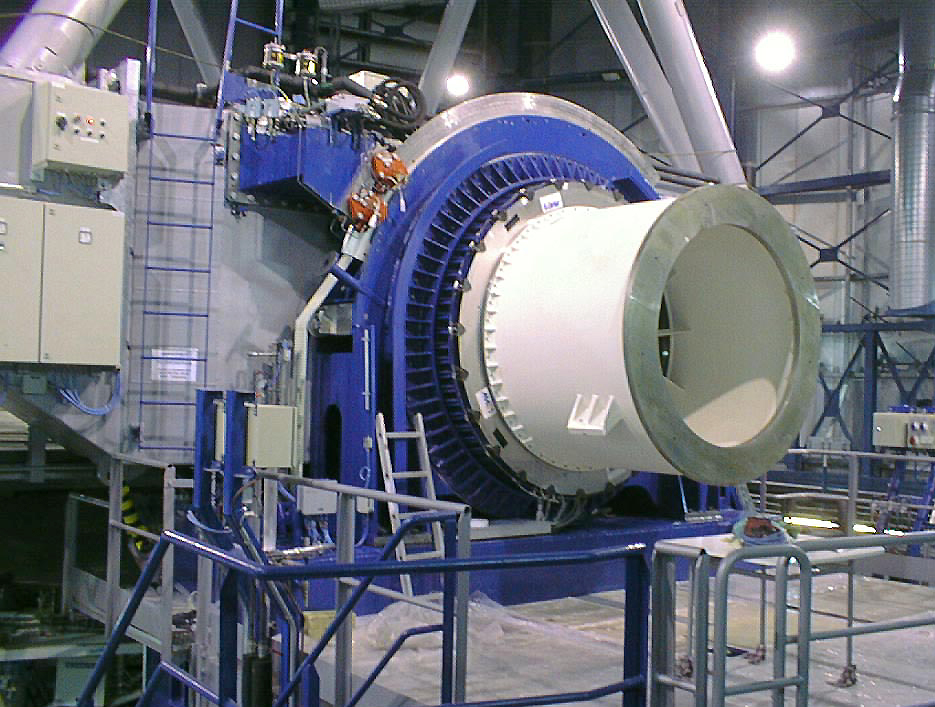

Installation of the Nasmyth Adapter-Rotator

The Adapter/Rotator is mounted at one of the Nasmyth foci. The white cylinder is a dummy, replacing one of the astronomical instruments during the tests. (Photo obtained on April 17, 1998).

Credit: ESO